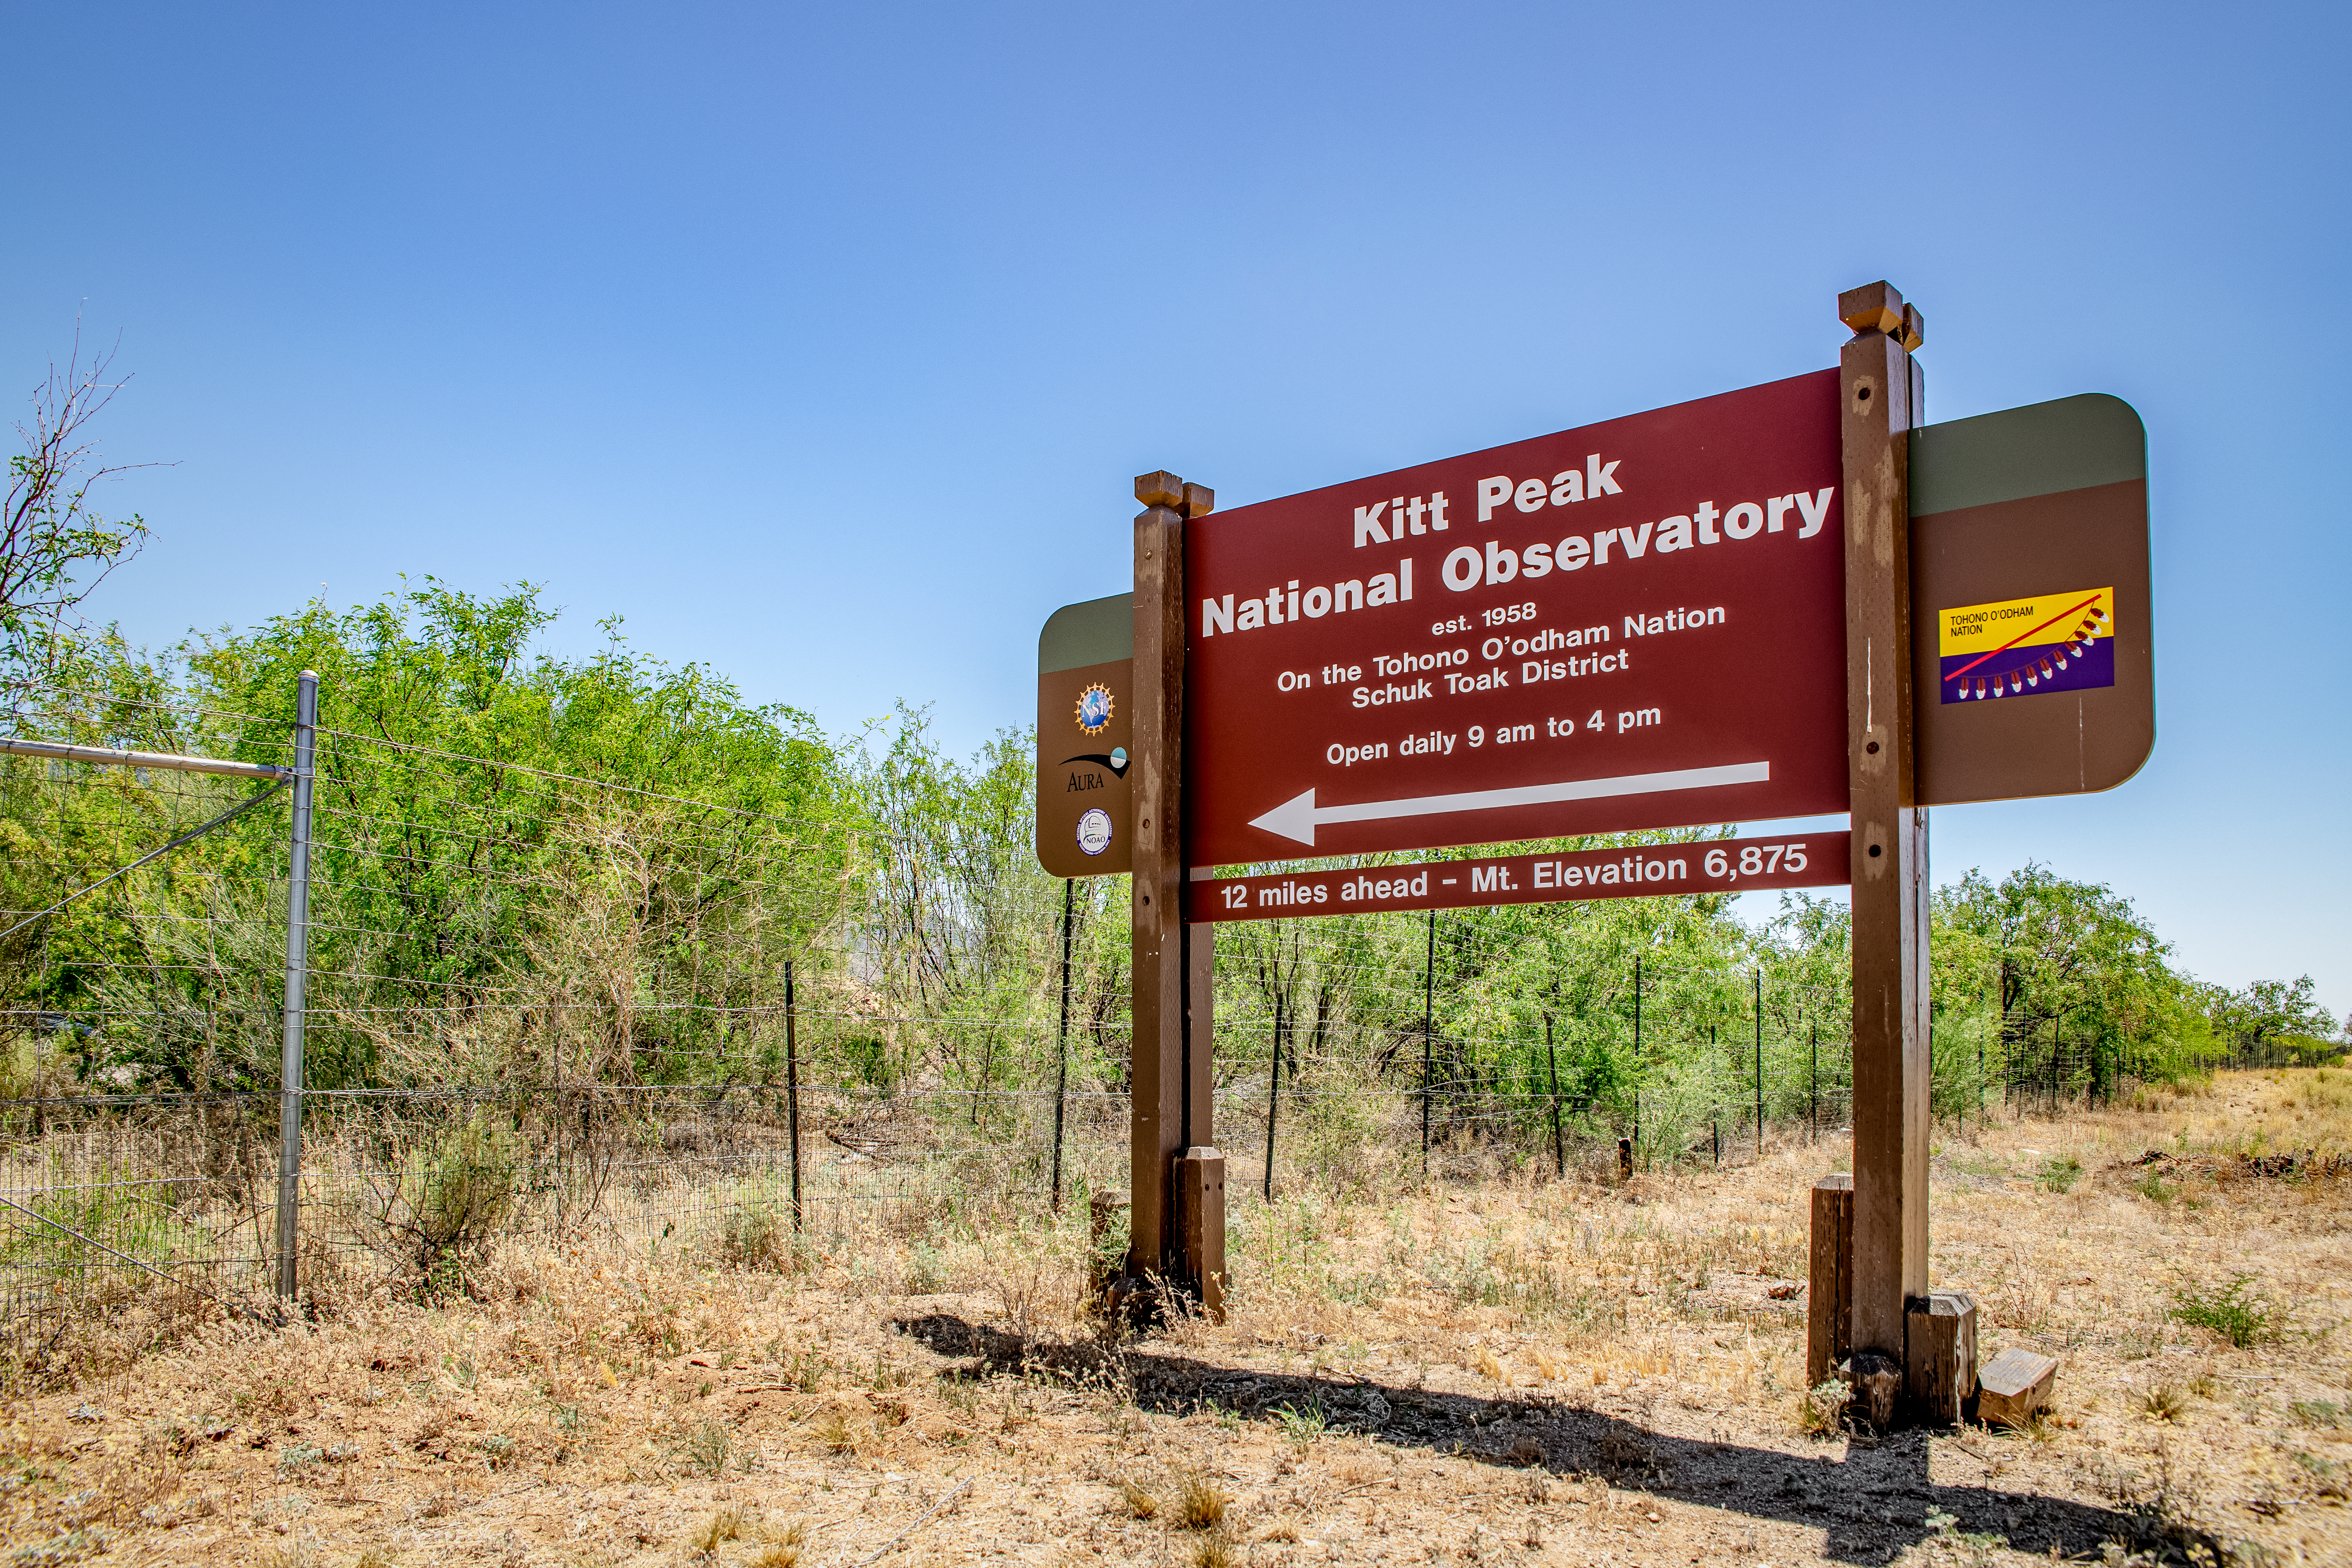

Entrance at Kitt Peak National Observatory

Entrance at Kitt Peak National Observatory on Monday, May 21, 2018 in Tucson, Arizona.

Credit: Marilyn Chung/Lawrence Berkeley National Lab/KPNO/NOIRLab/NSF/AURA